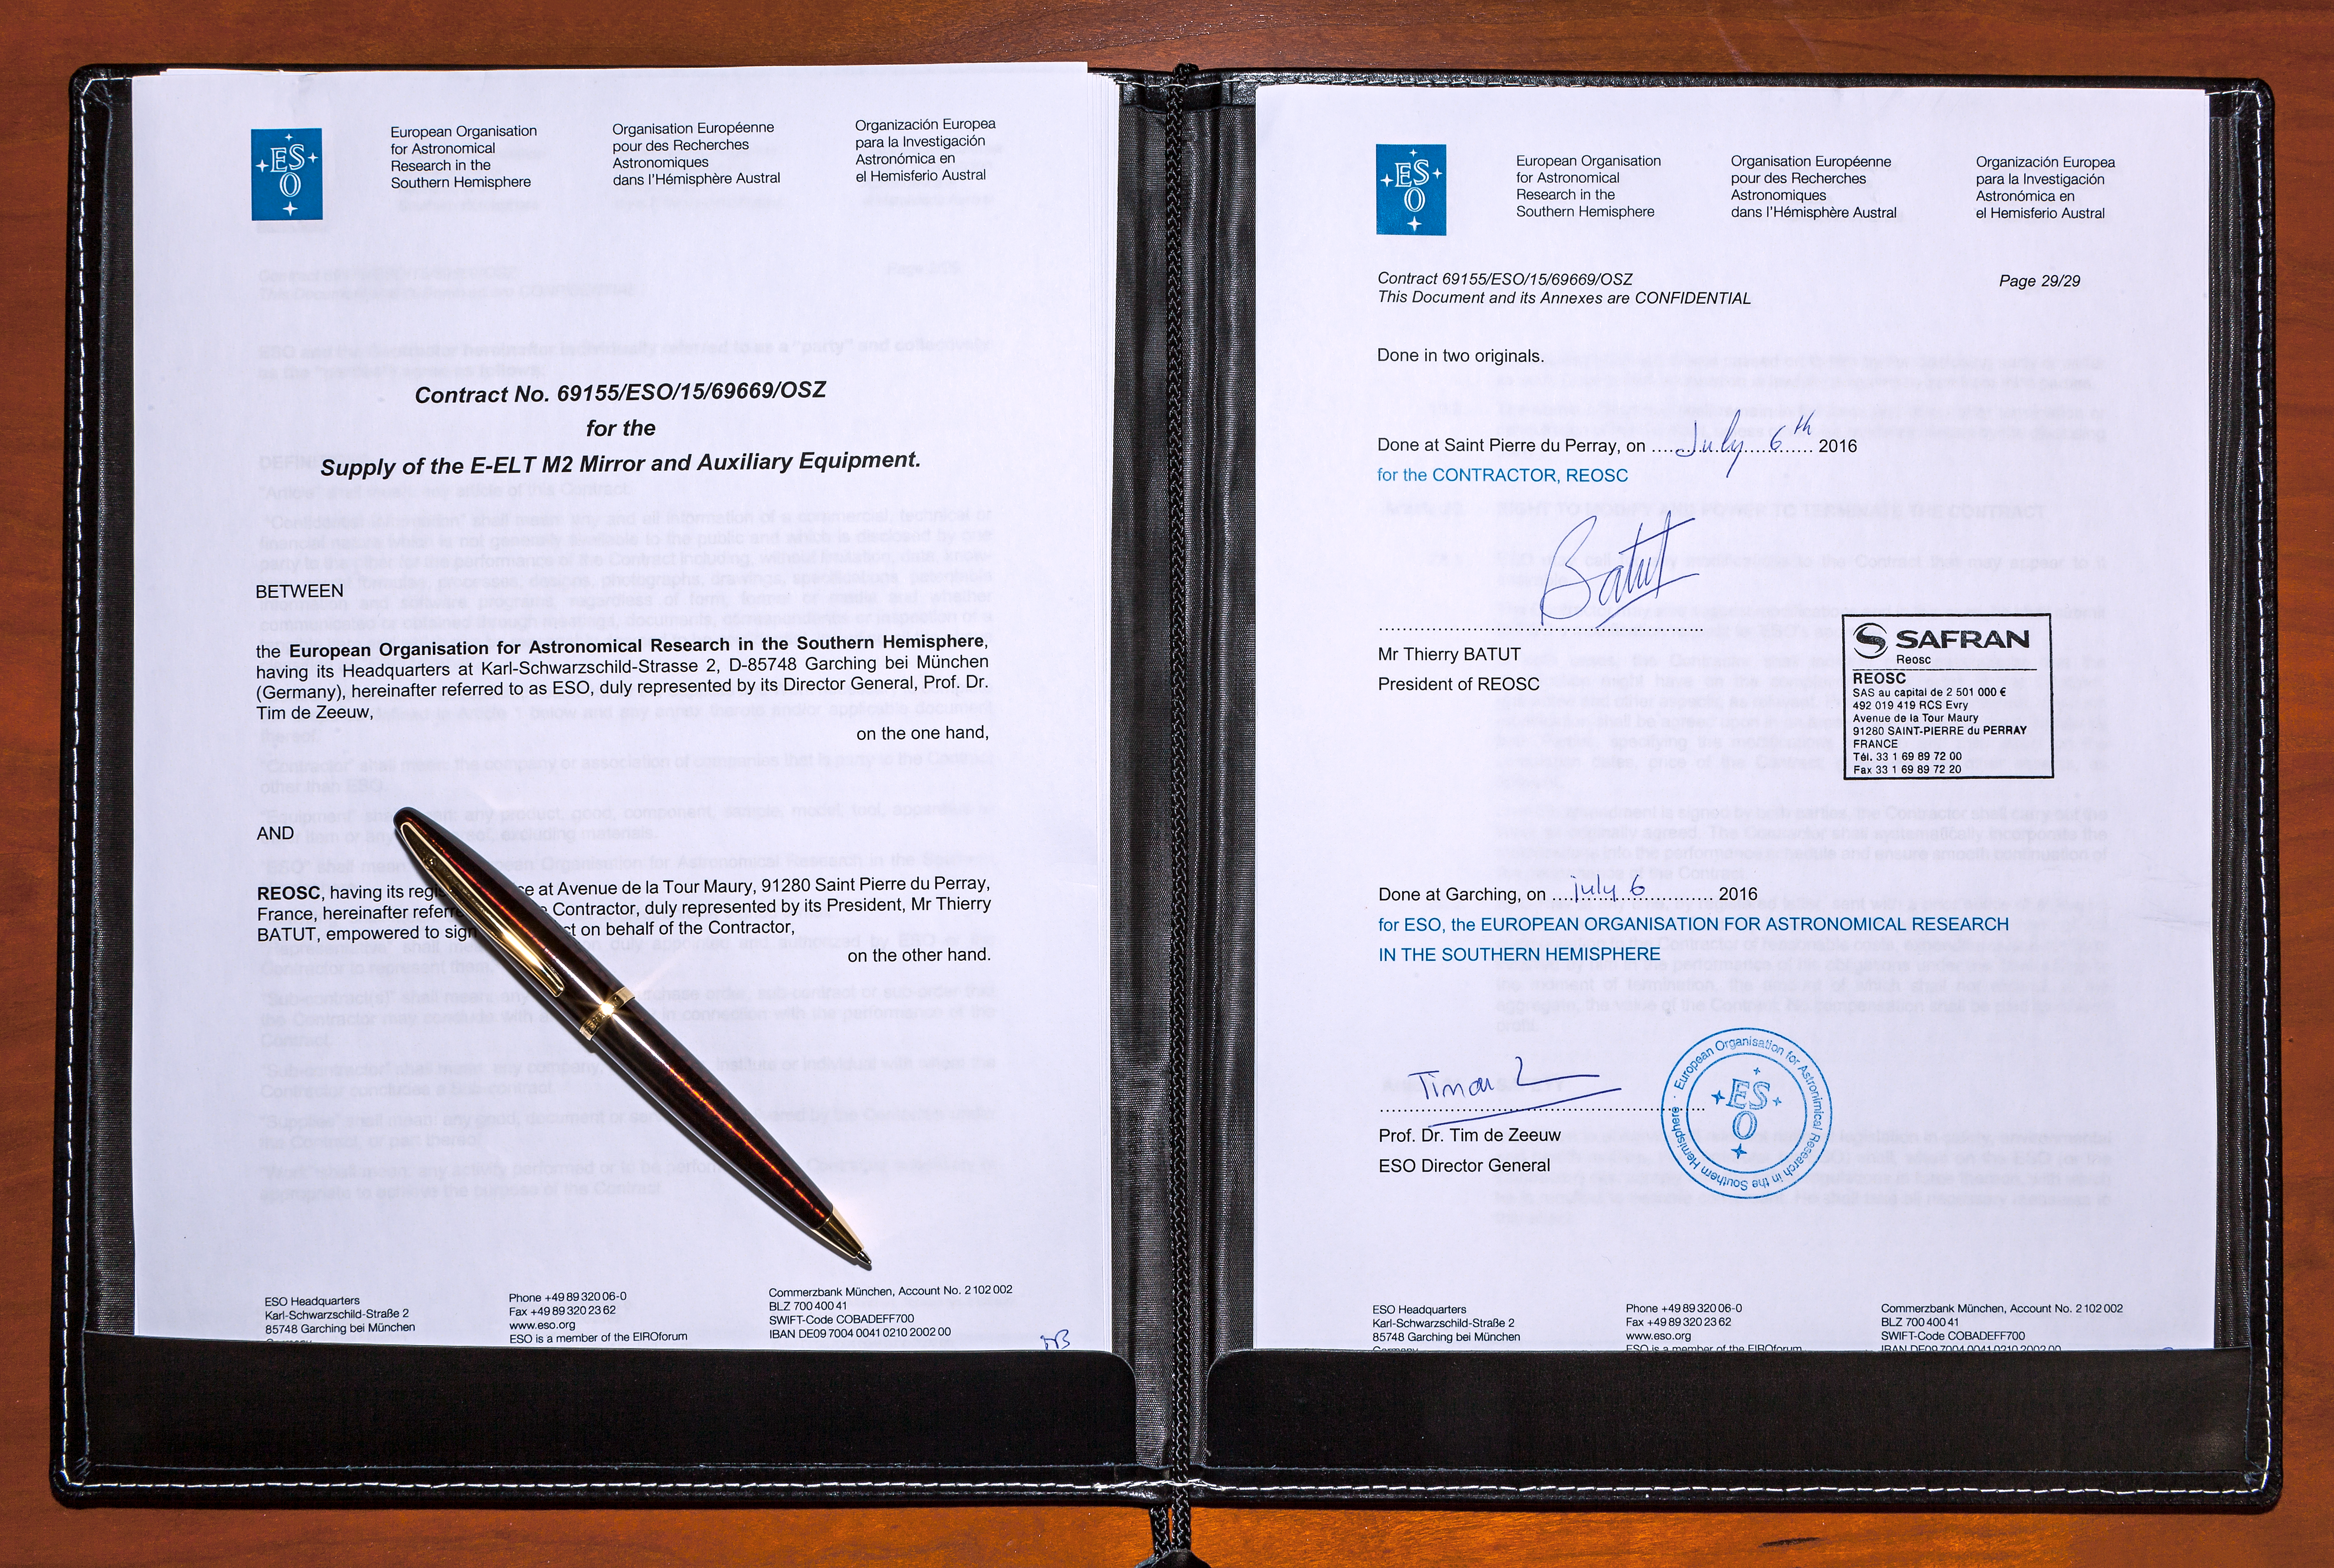

The contract to polish the E-ELT secondary mirror

ESO and French company Reosc have signed a contract for polishing the remarkable secondary mirror of the European Extremely Large Telescope. This will be the largest telescope secondary mirror ever built, and indeed the largest convex mirror ever built.

Credit: ESO/M. Zamani